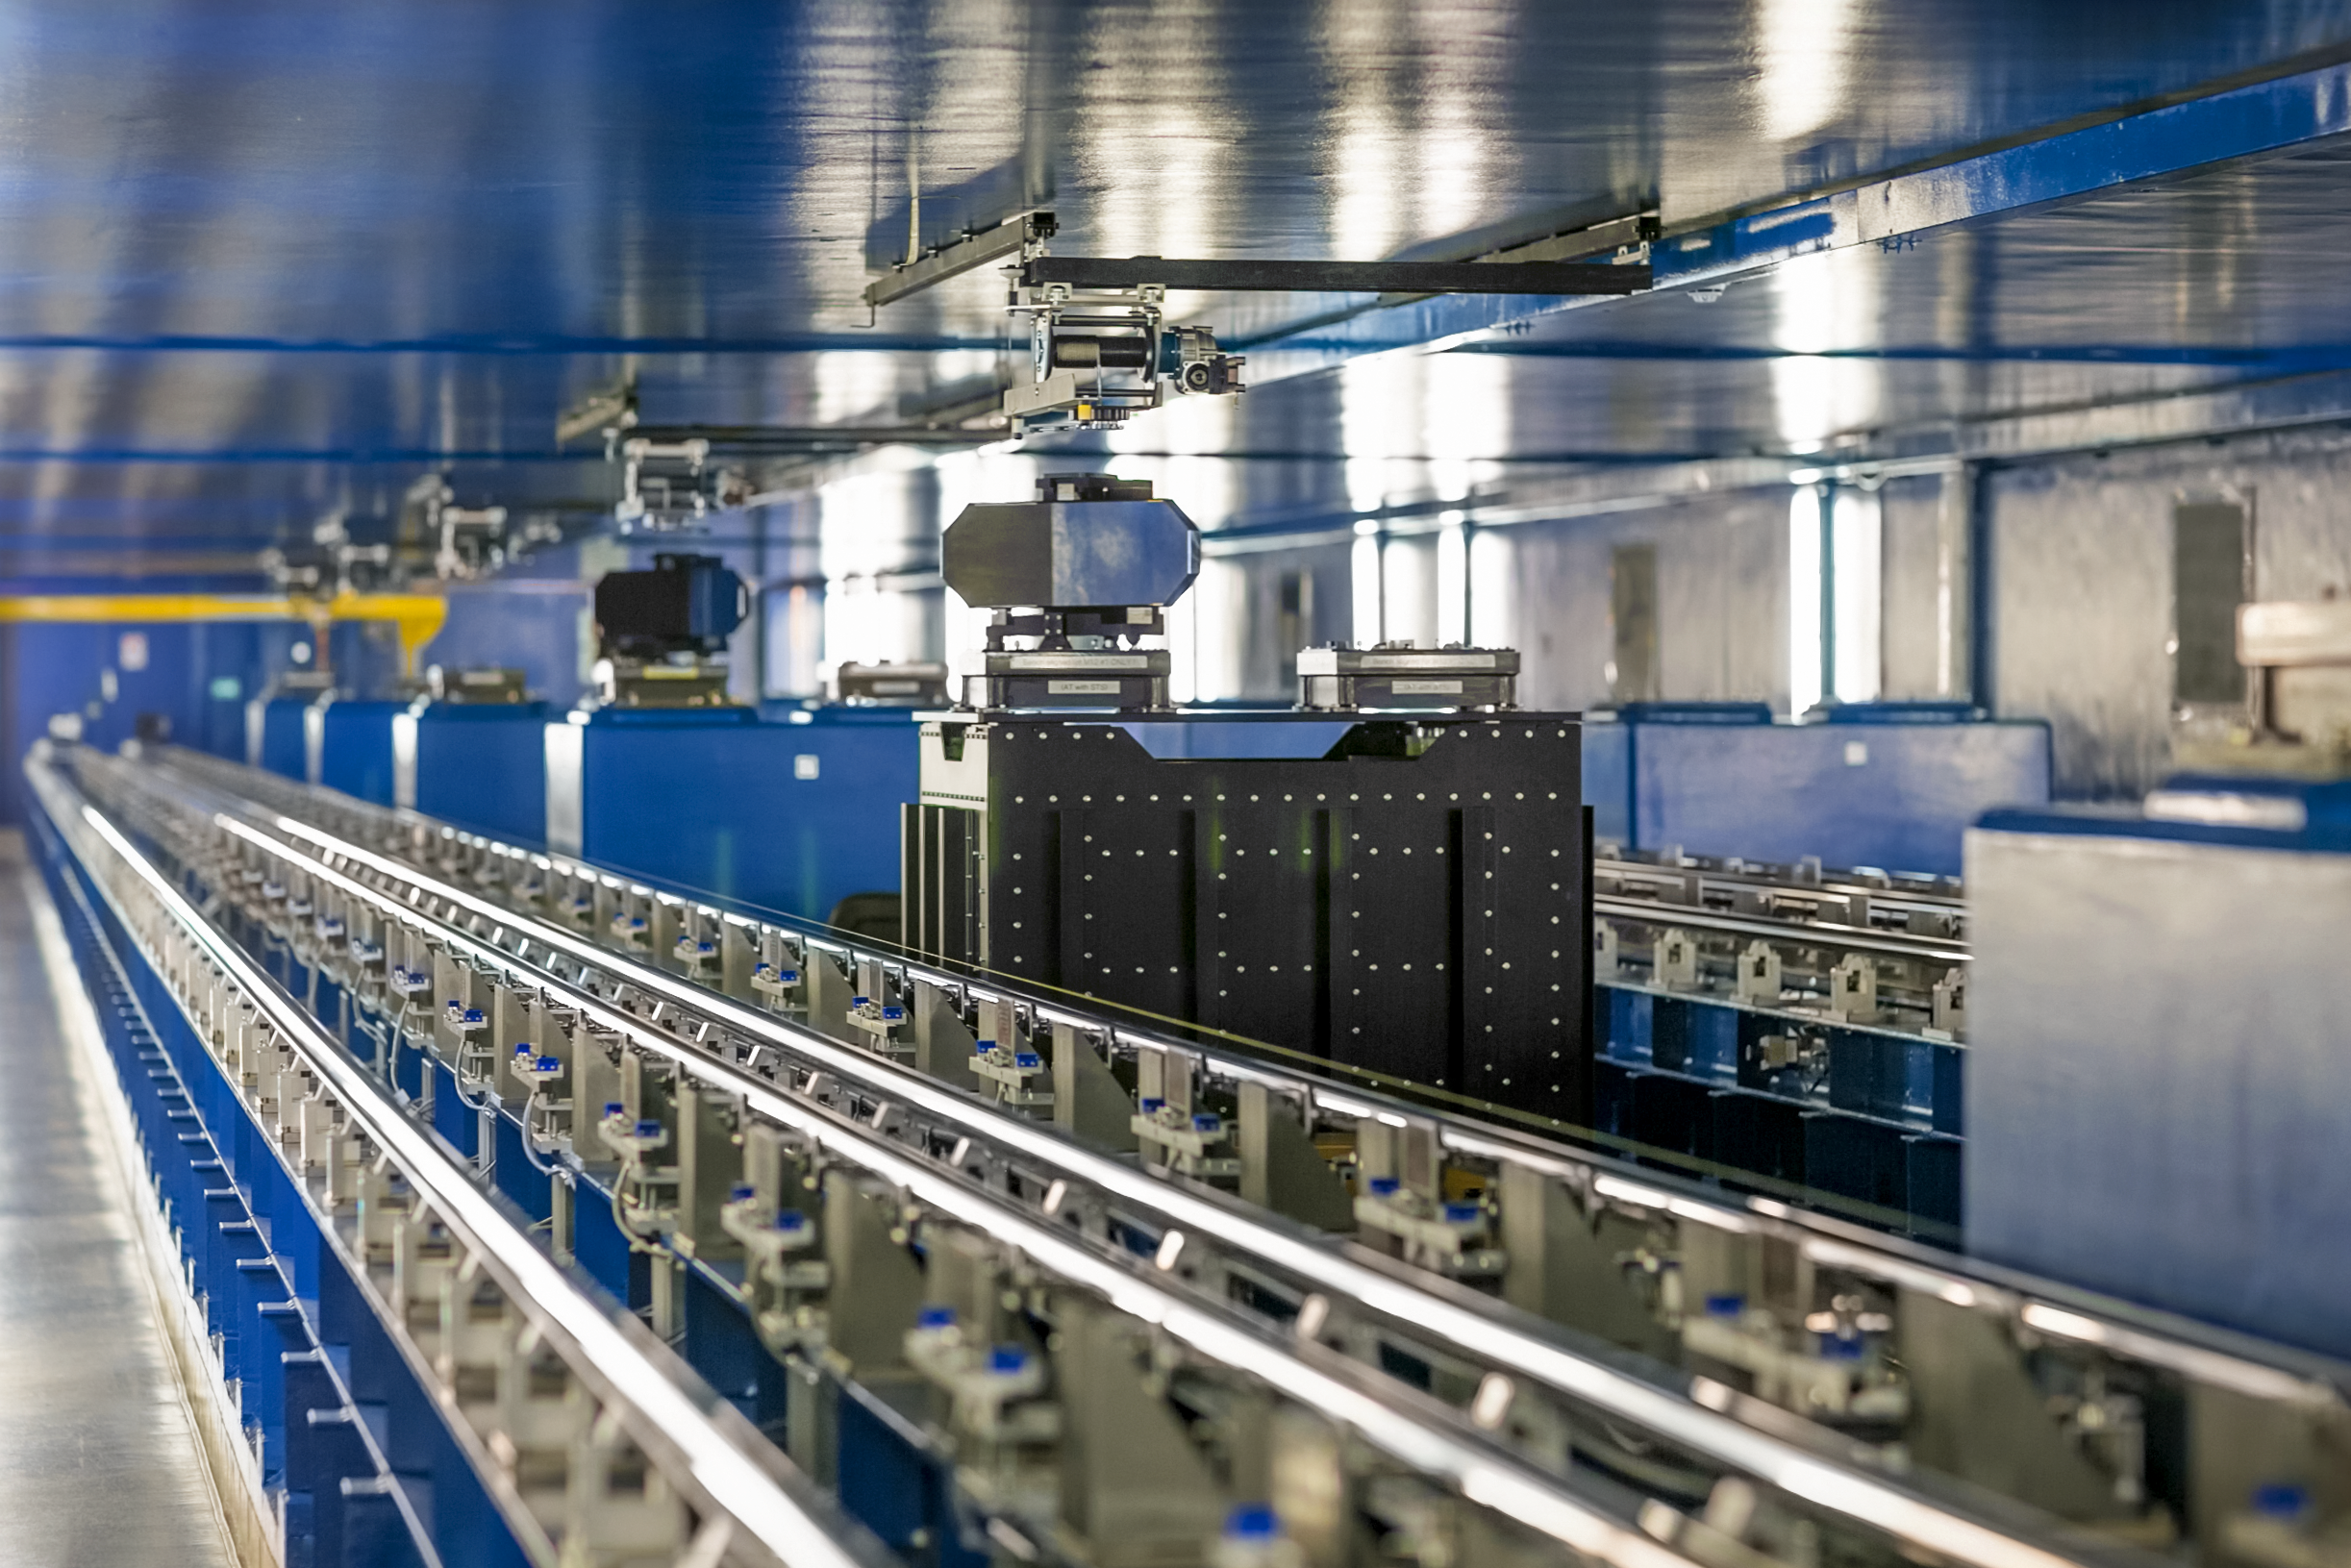

Interferometric tunnel

Interferometric tunnel at Paranal Observatory.

Credit: L. Honnorat/ESO